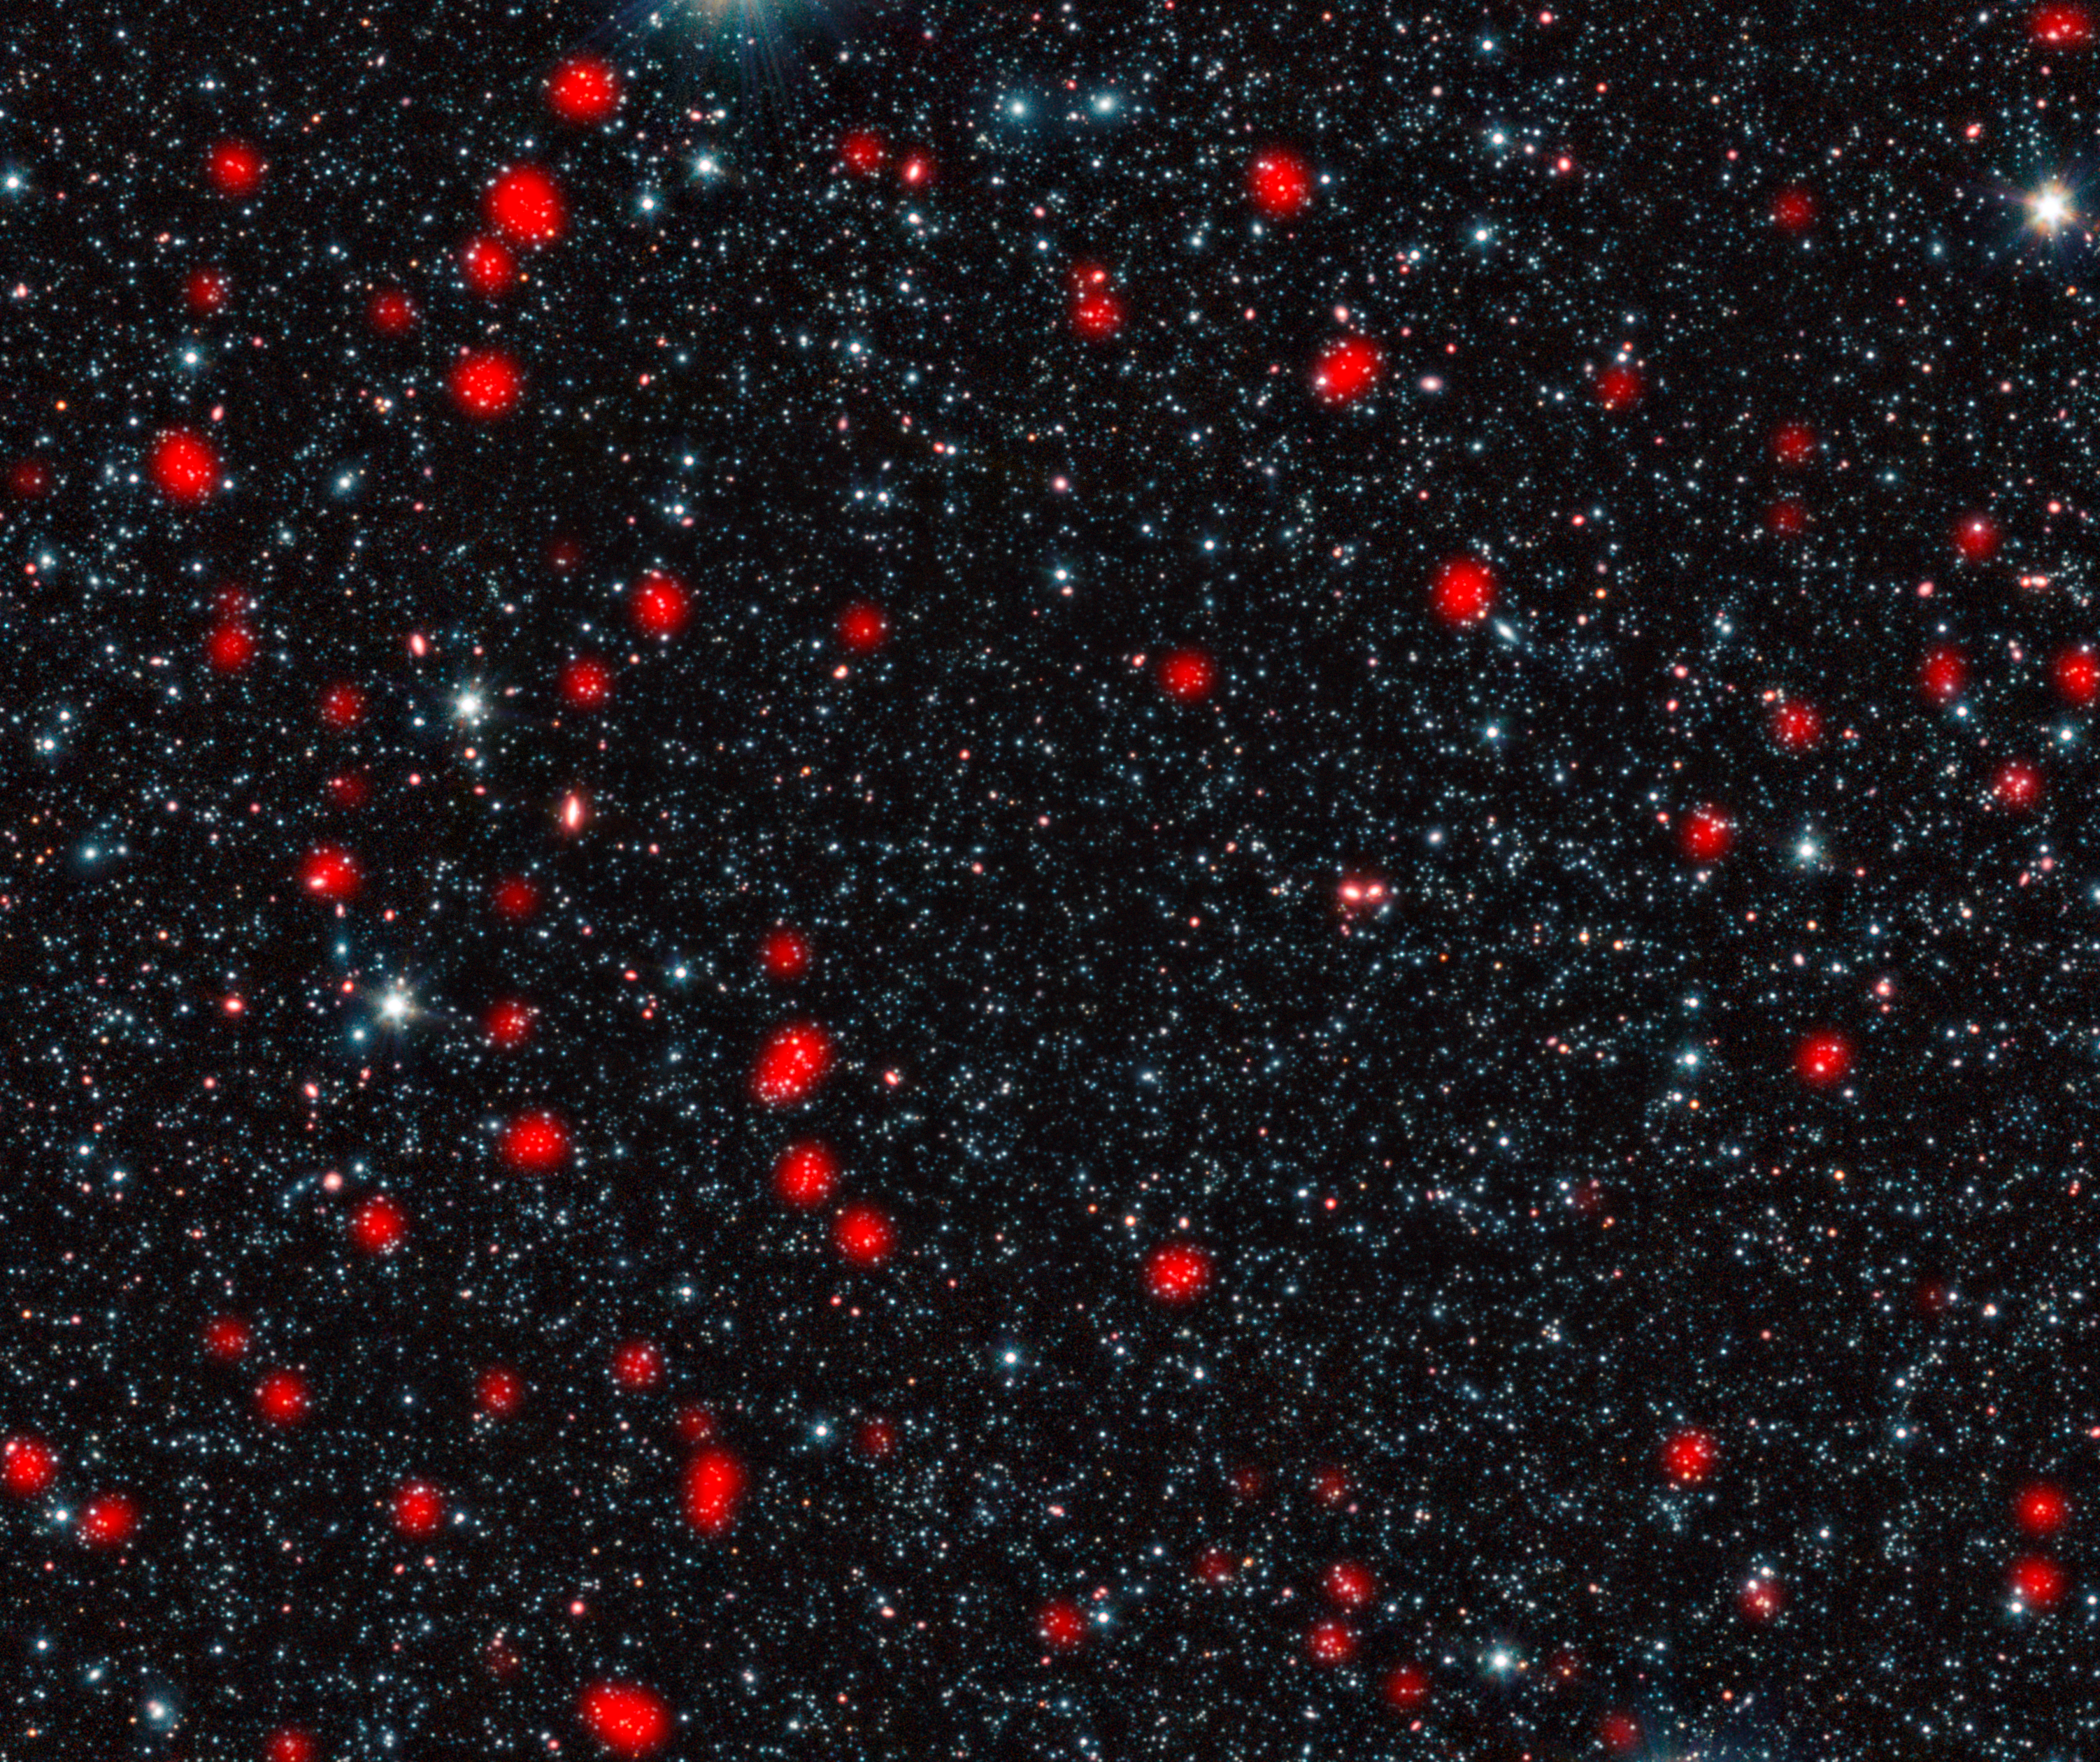

Distant star-forming galaxies in the early Universe

The LABOCA camera on the ESO-operated 12-metre Atacama Pathfinder Experiment (APEX) telescope reveals distant galaxies undergoing the most intense type of star formation activity known, called a starburst. This image shows these distant galaxies, found in a region of sky known as the Extended Chandra Deep Field South, in the constellation of Fornax (The Furnace). The galaxies seen by LABOCA are shown in red, overlaid on an infrared view of the region as seen by the IRAC camera on the Spitzer Space Telescope.

By studying how some of these distant starburst galaxies are clustered together, astronomers have found that they eventually become so-called giant elliptical galaxies — the most massive galaxies in today’s Universe.

The galaxies are so distant that their light has taken around ten billion years to reach us, so we see them as they were about ten billion years ago. Because of this extreme distance, the infrared light from dust grains heated by starlight is redshifted into longer wavelengths, and the dusty galaxies are therefore best observed in submillimetre wavelengths of light. The galaxies are thus known as submillimetre galaxies.

Credit: ESO, APEX (MPIfR/ESO/OSO), A. Weiss et al., NASA Spitzer Science Center